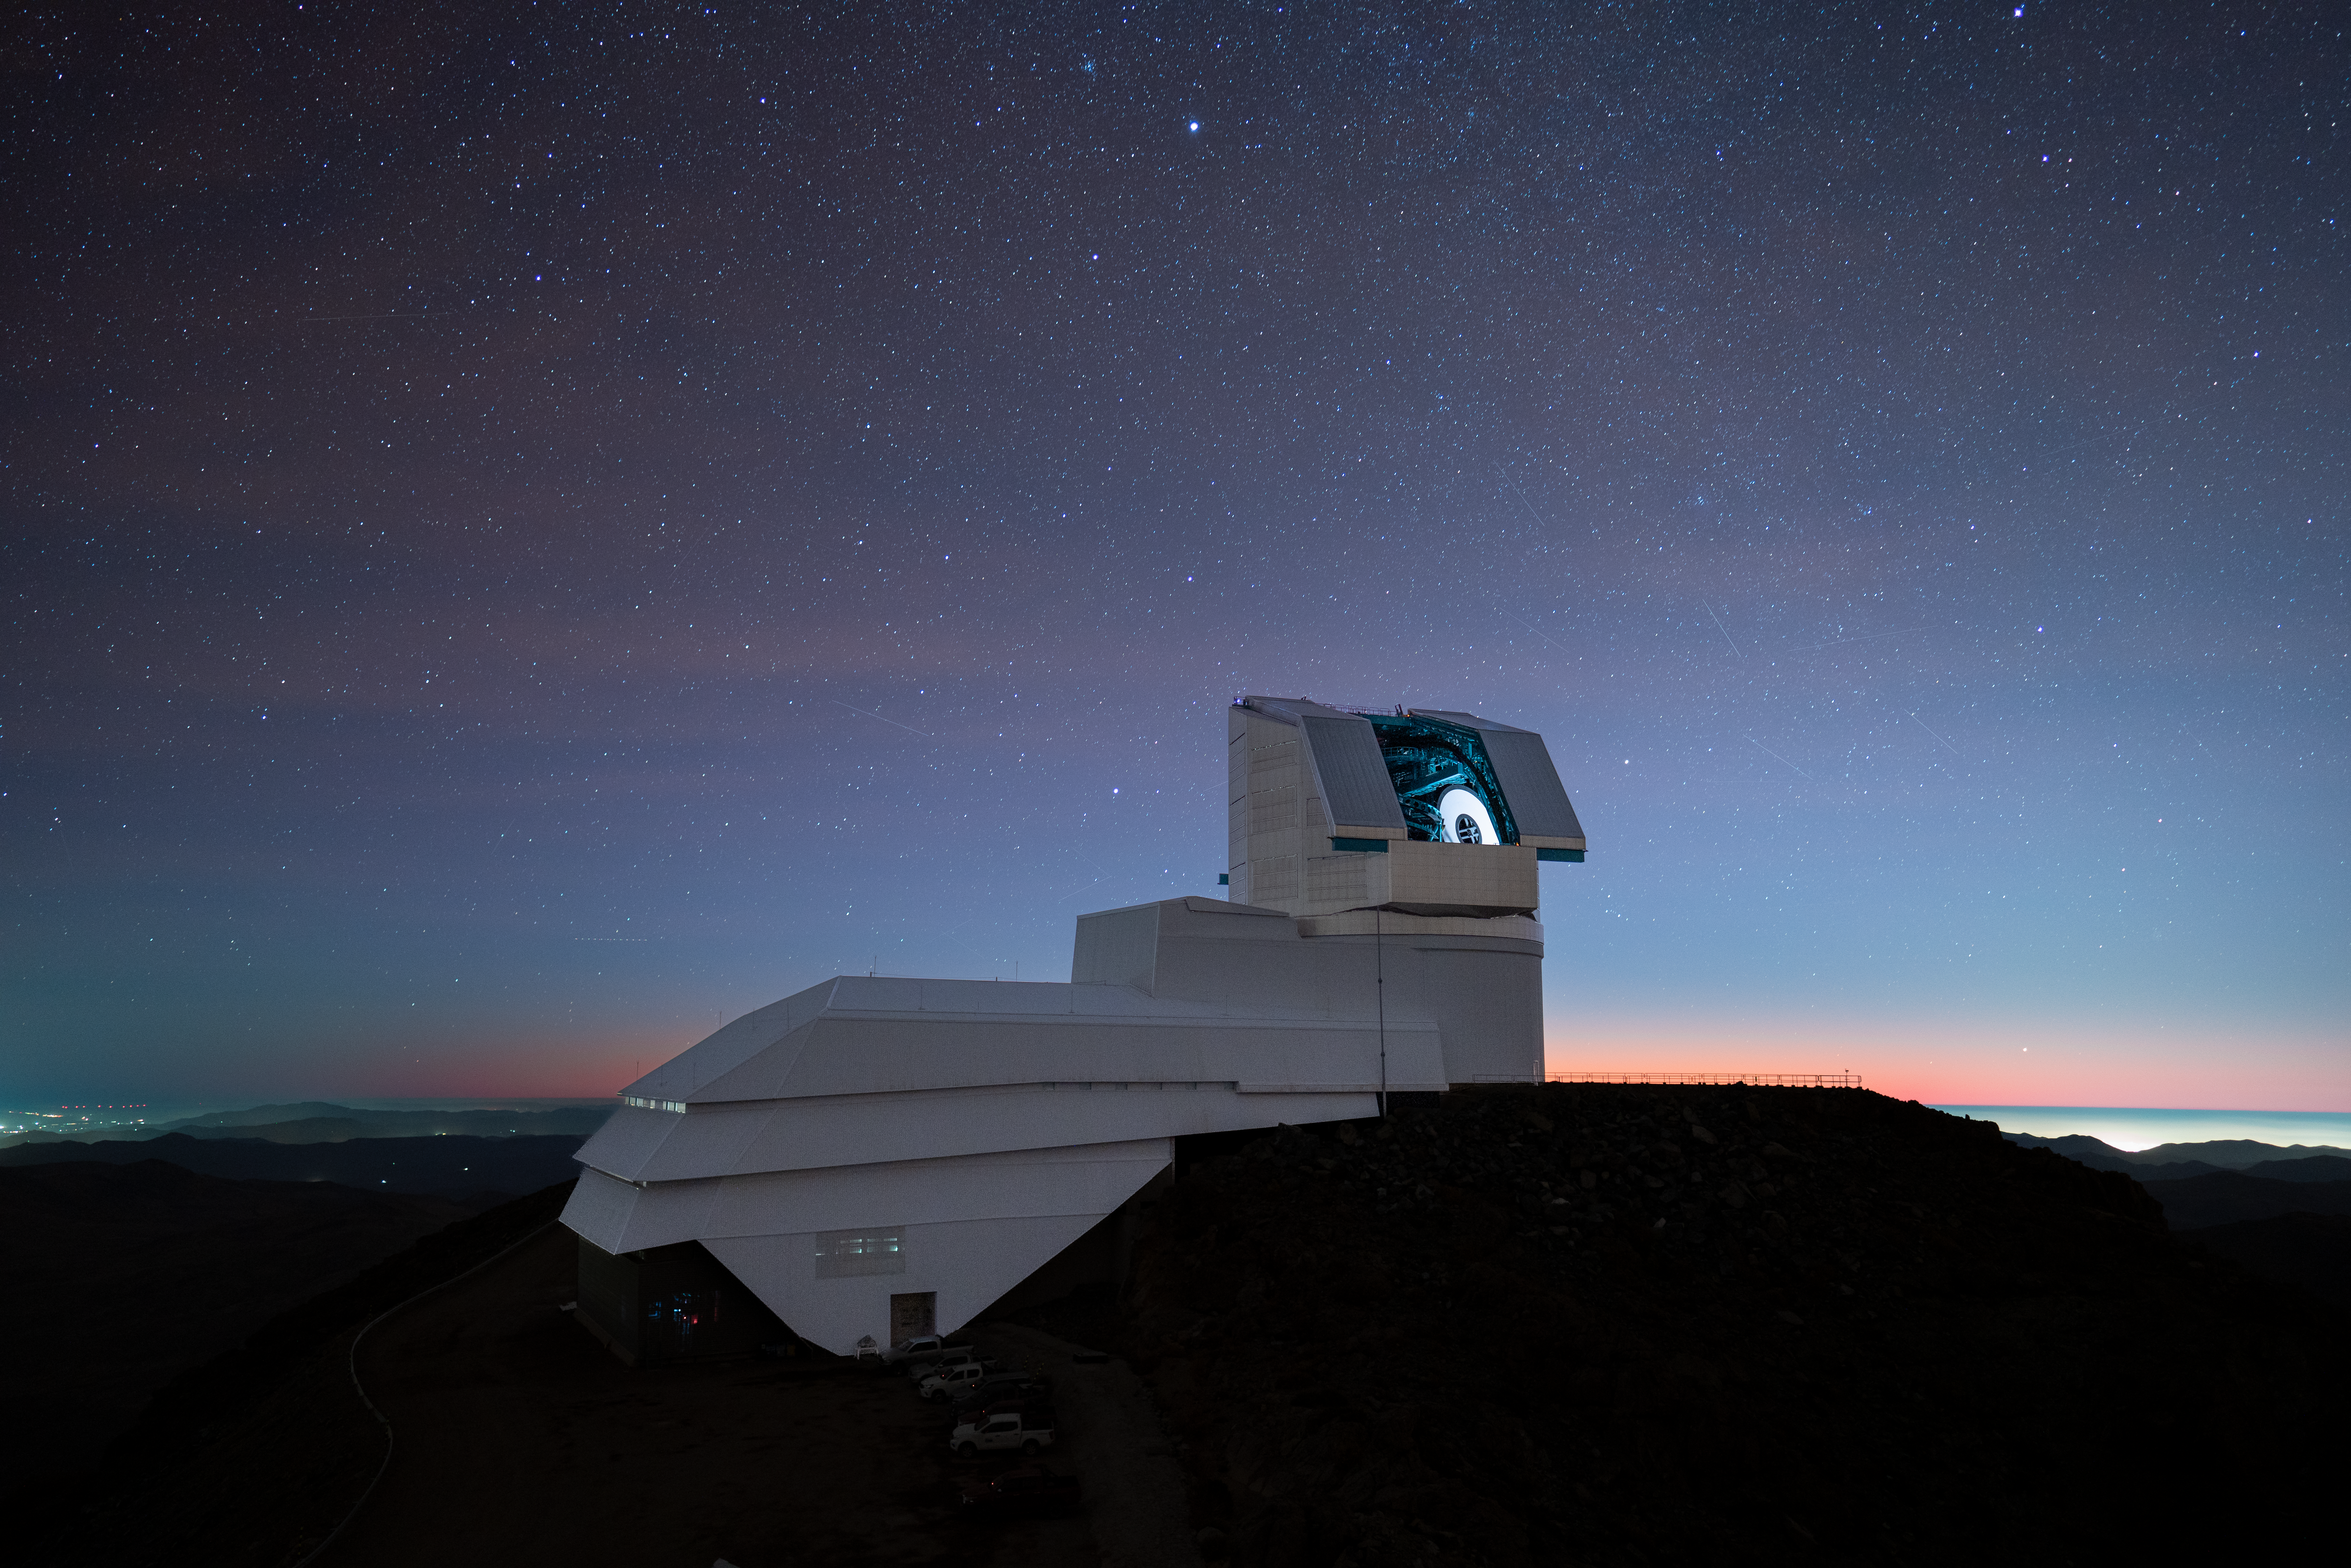

Calibrating under a Starry Sky

NSF-DOE Vera C. Rubin Observatory's calibration screen glows beneath a starry sky.

Credit: NSF–DOE Vera C. Rubin Observatory/NOIRLab/SLAC/AURA/H. Stockebrand